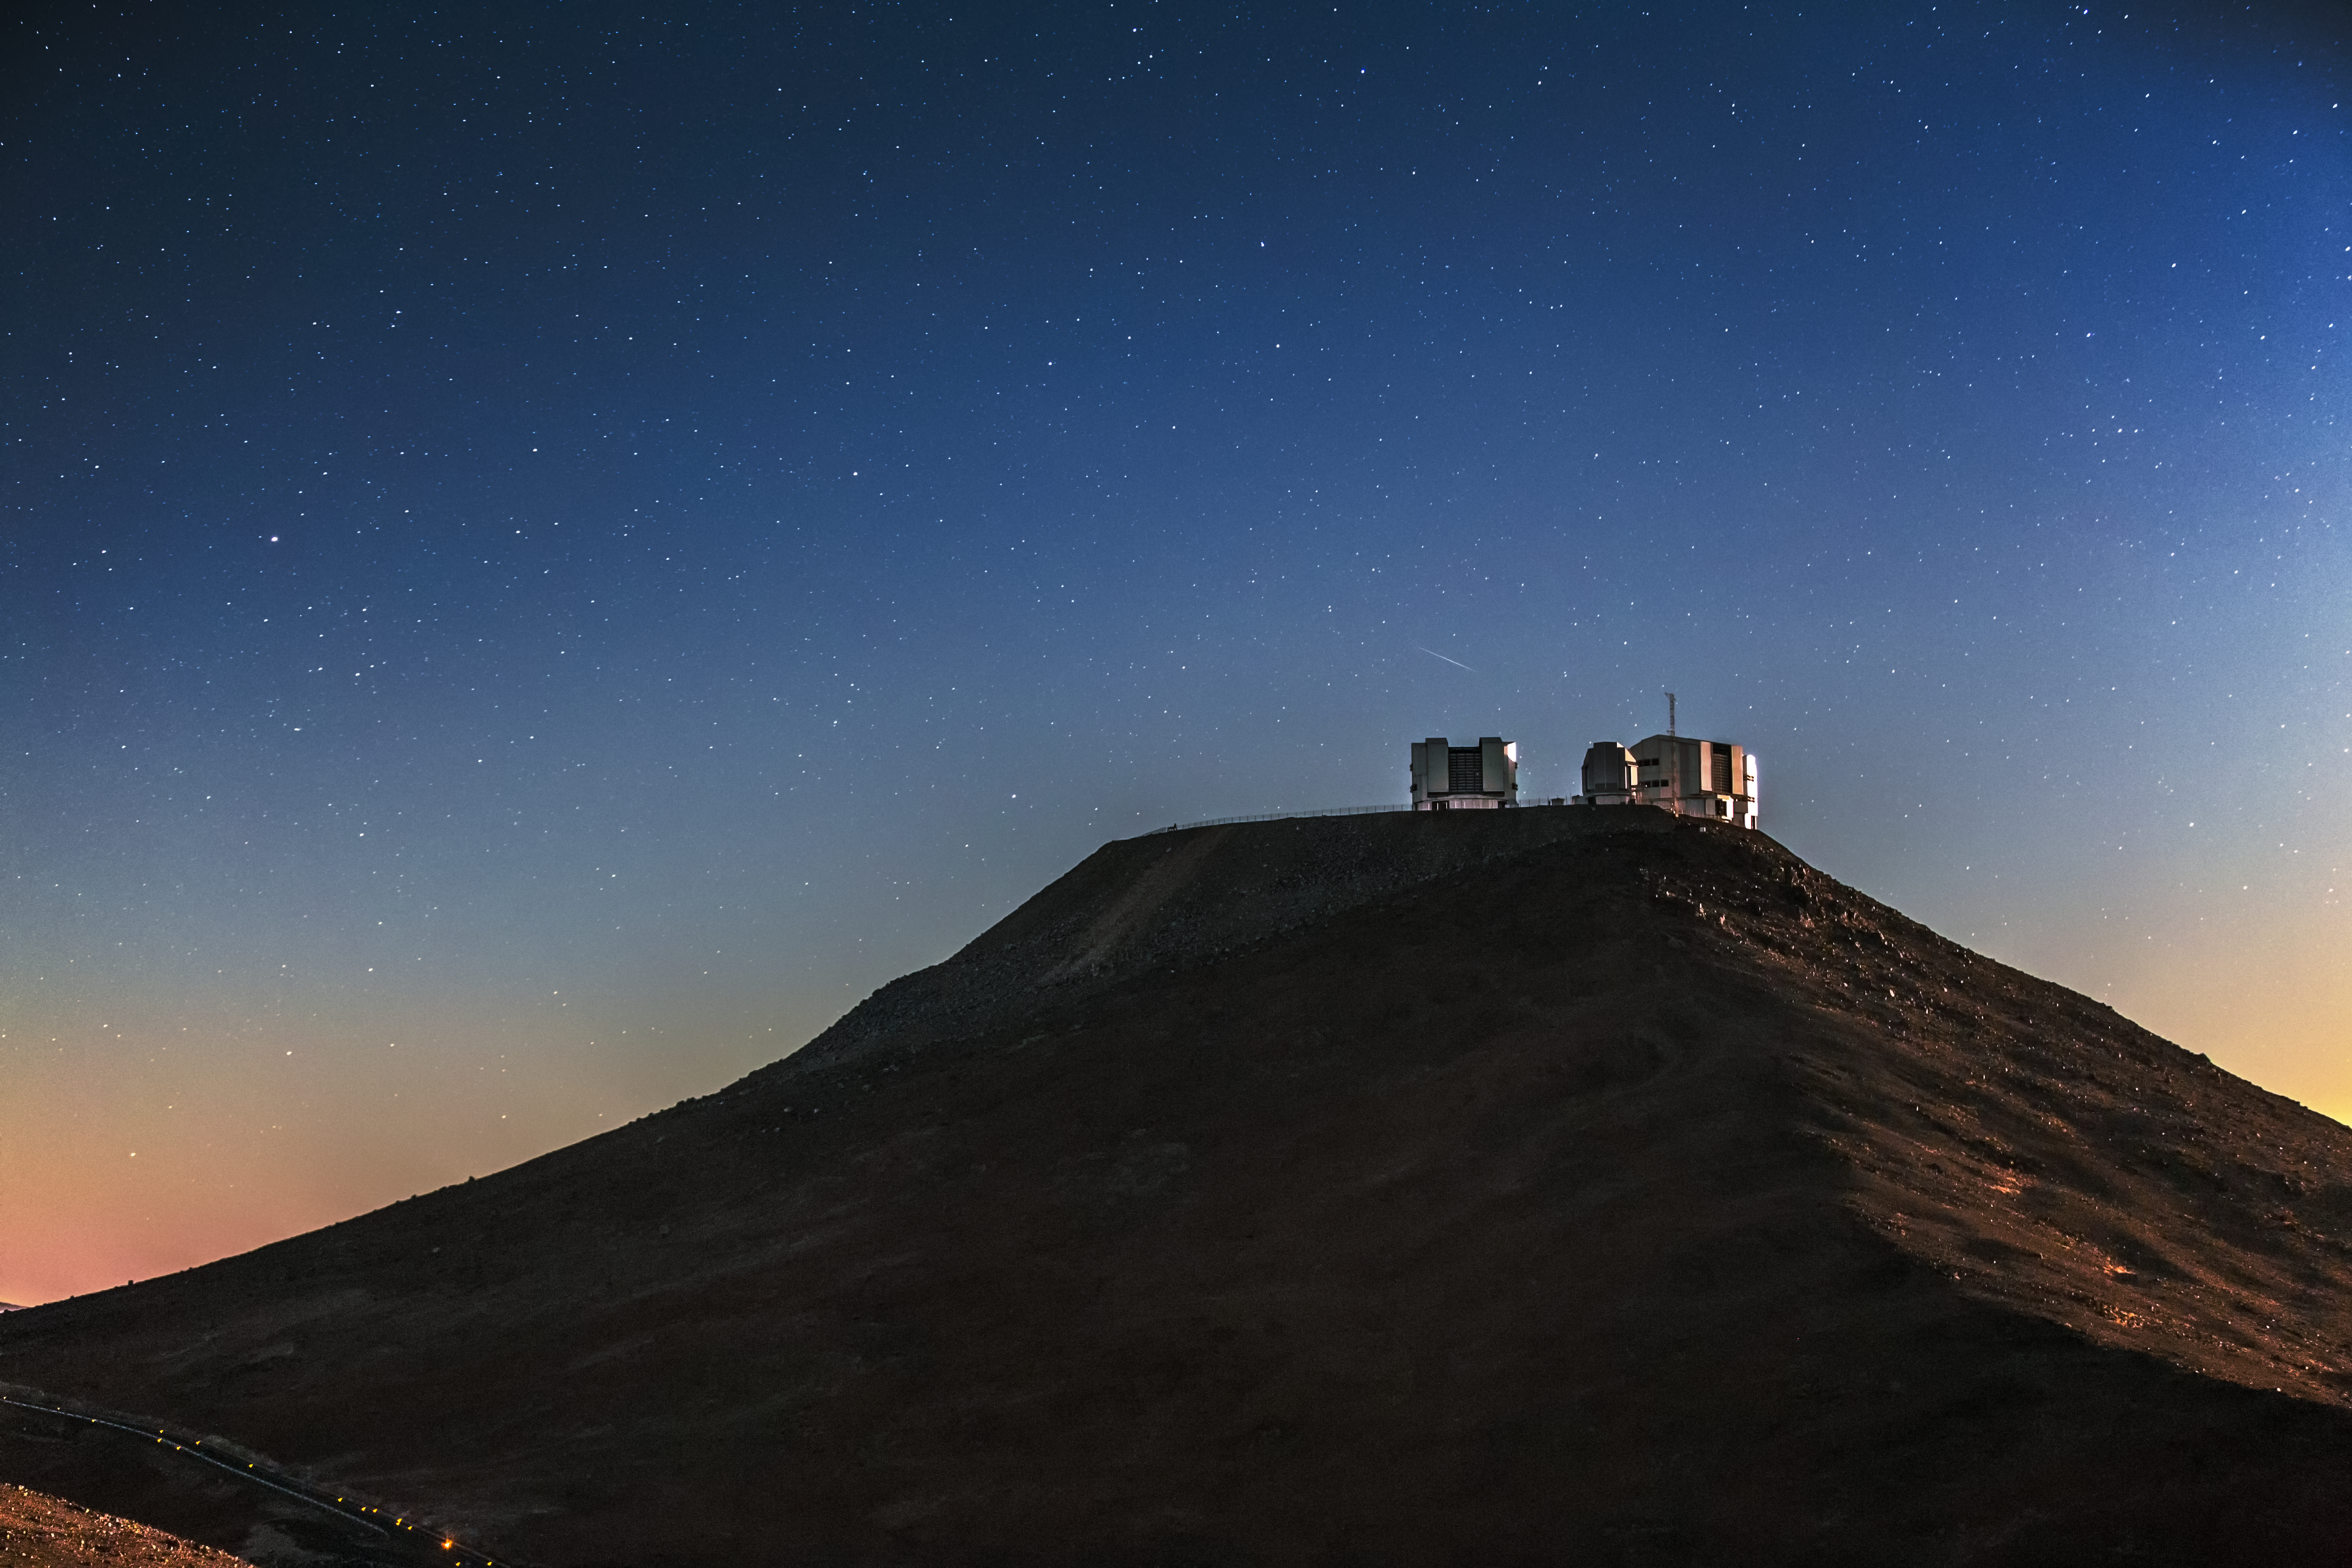

Cerro Paranal in shadow

The VLT's perch, Cerro Paranal, is seen in silhouette in this image. The faint streak of a meteor can also be seen just above the VLT Unit Telescope of the left.

Credit: A. Tudorica/ESO